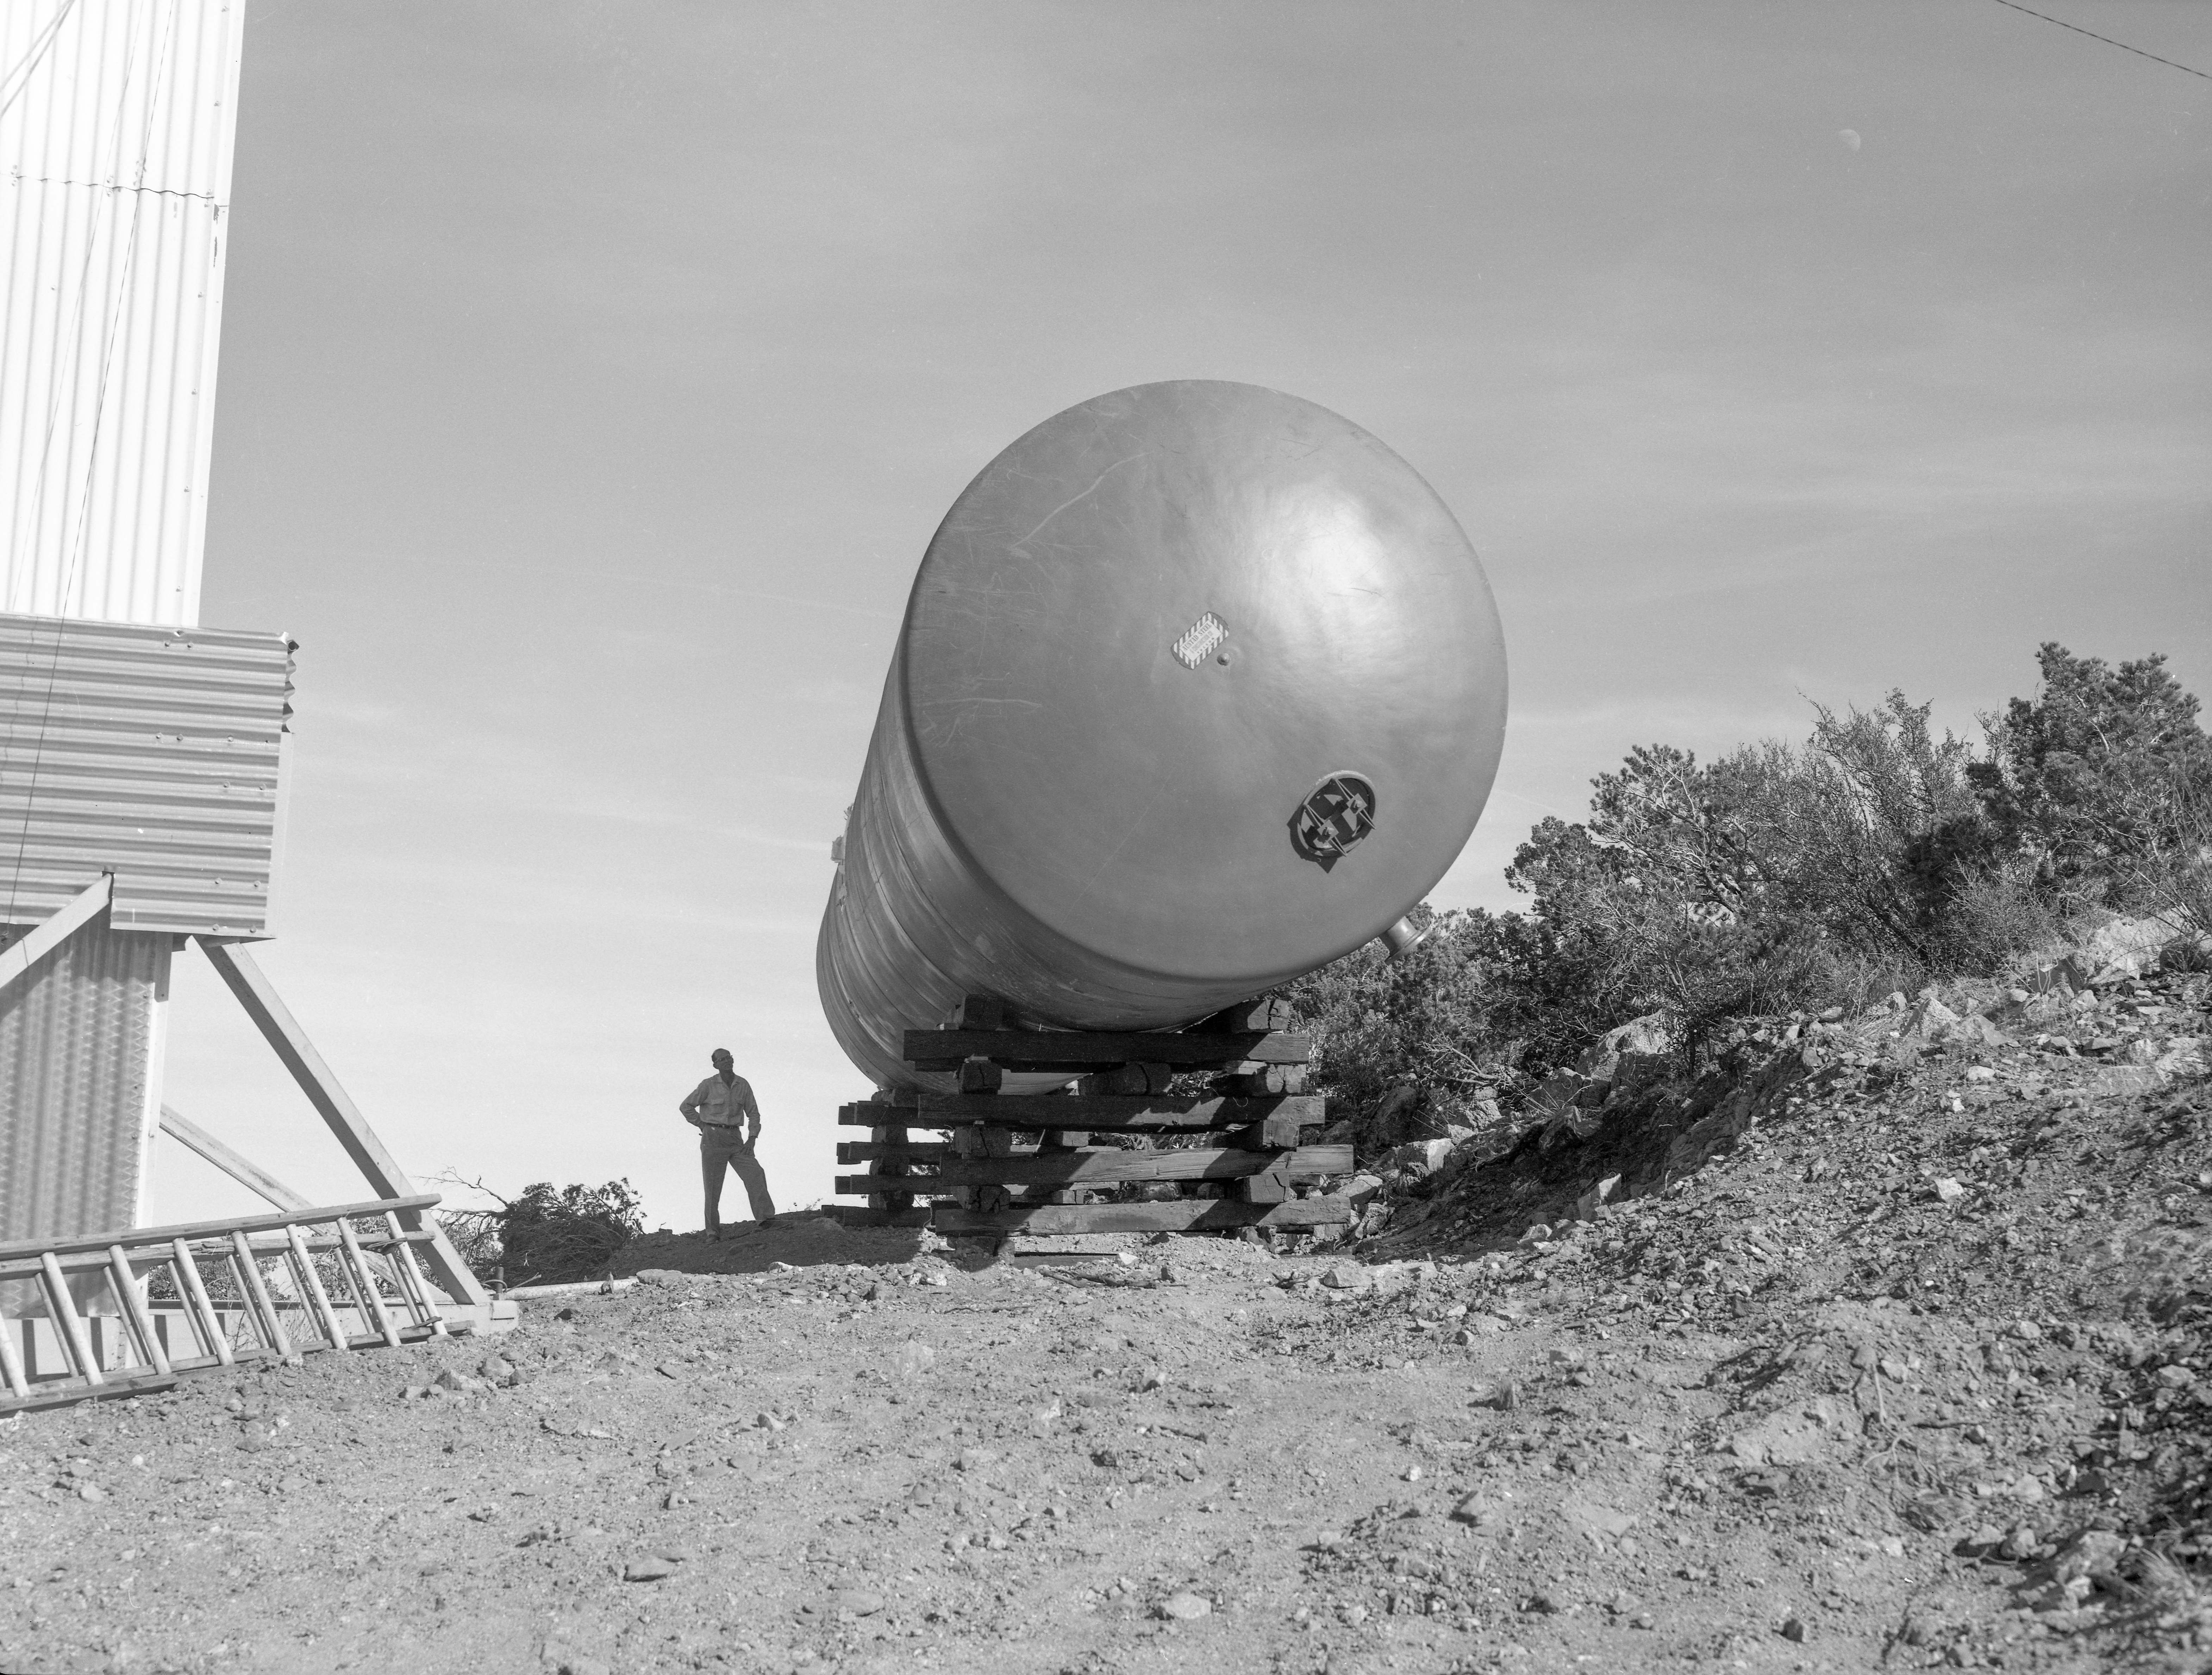

Water Pressure Tank on Kitt Peak in 1958

This image is stored at NOIRLab Headquarters in Tucson, Arizona. For the original negative of this image, see KPNO Negatives envelope 649. It was captured around 1958 and shows the water-pressure tank at NSF Kitt Peak National Observatory.

This image is part of NSF NOIRLab’s historical archives.

Credit: KPNO/NOIRLab/NSF/AURA